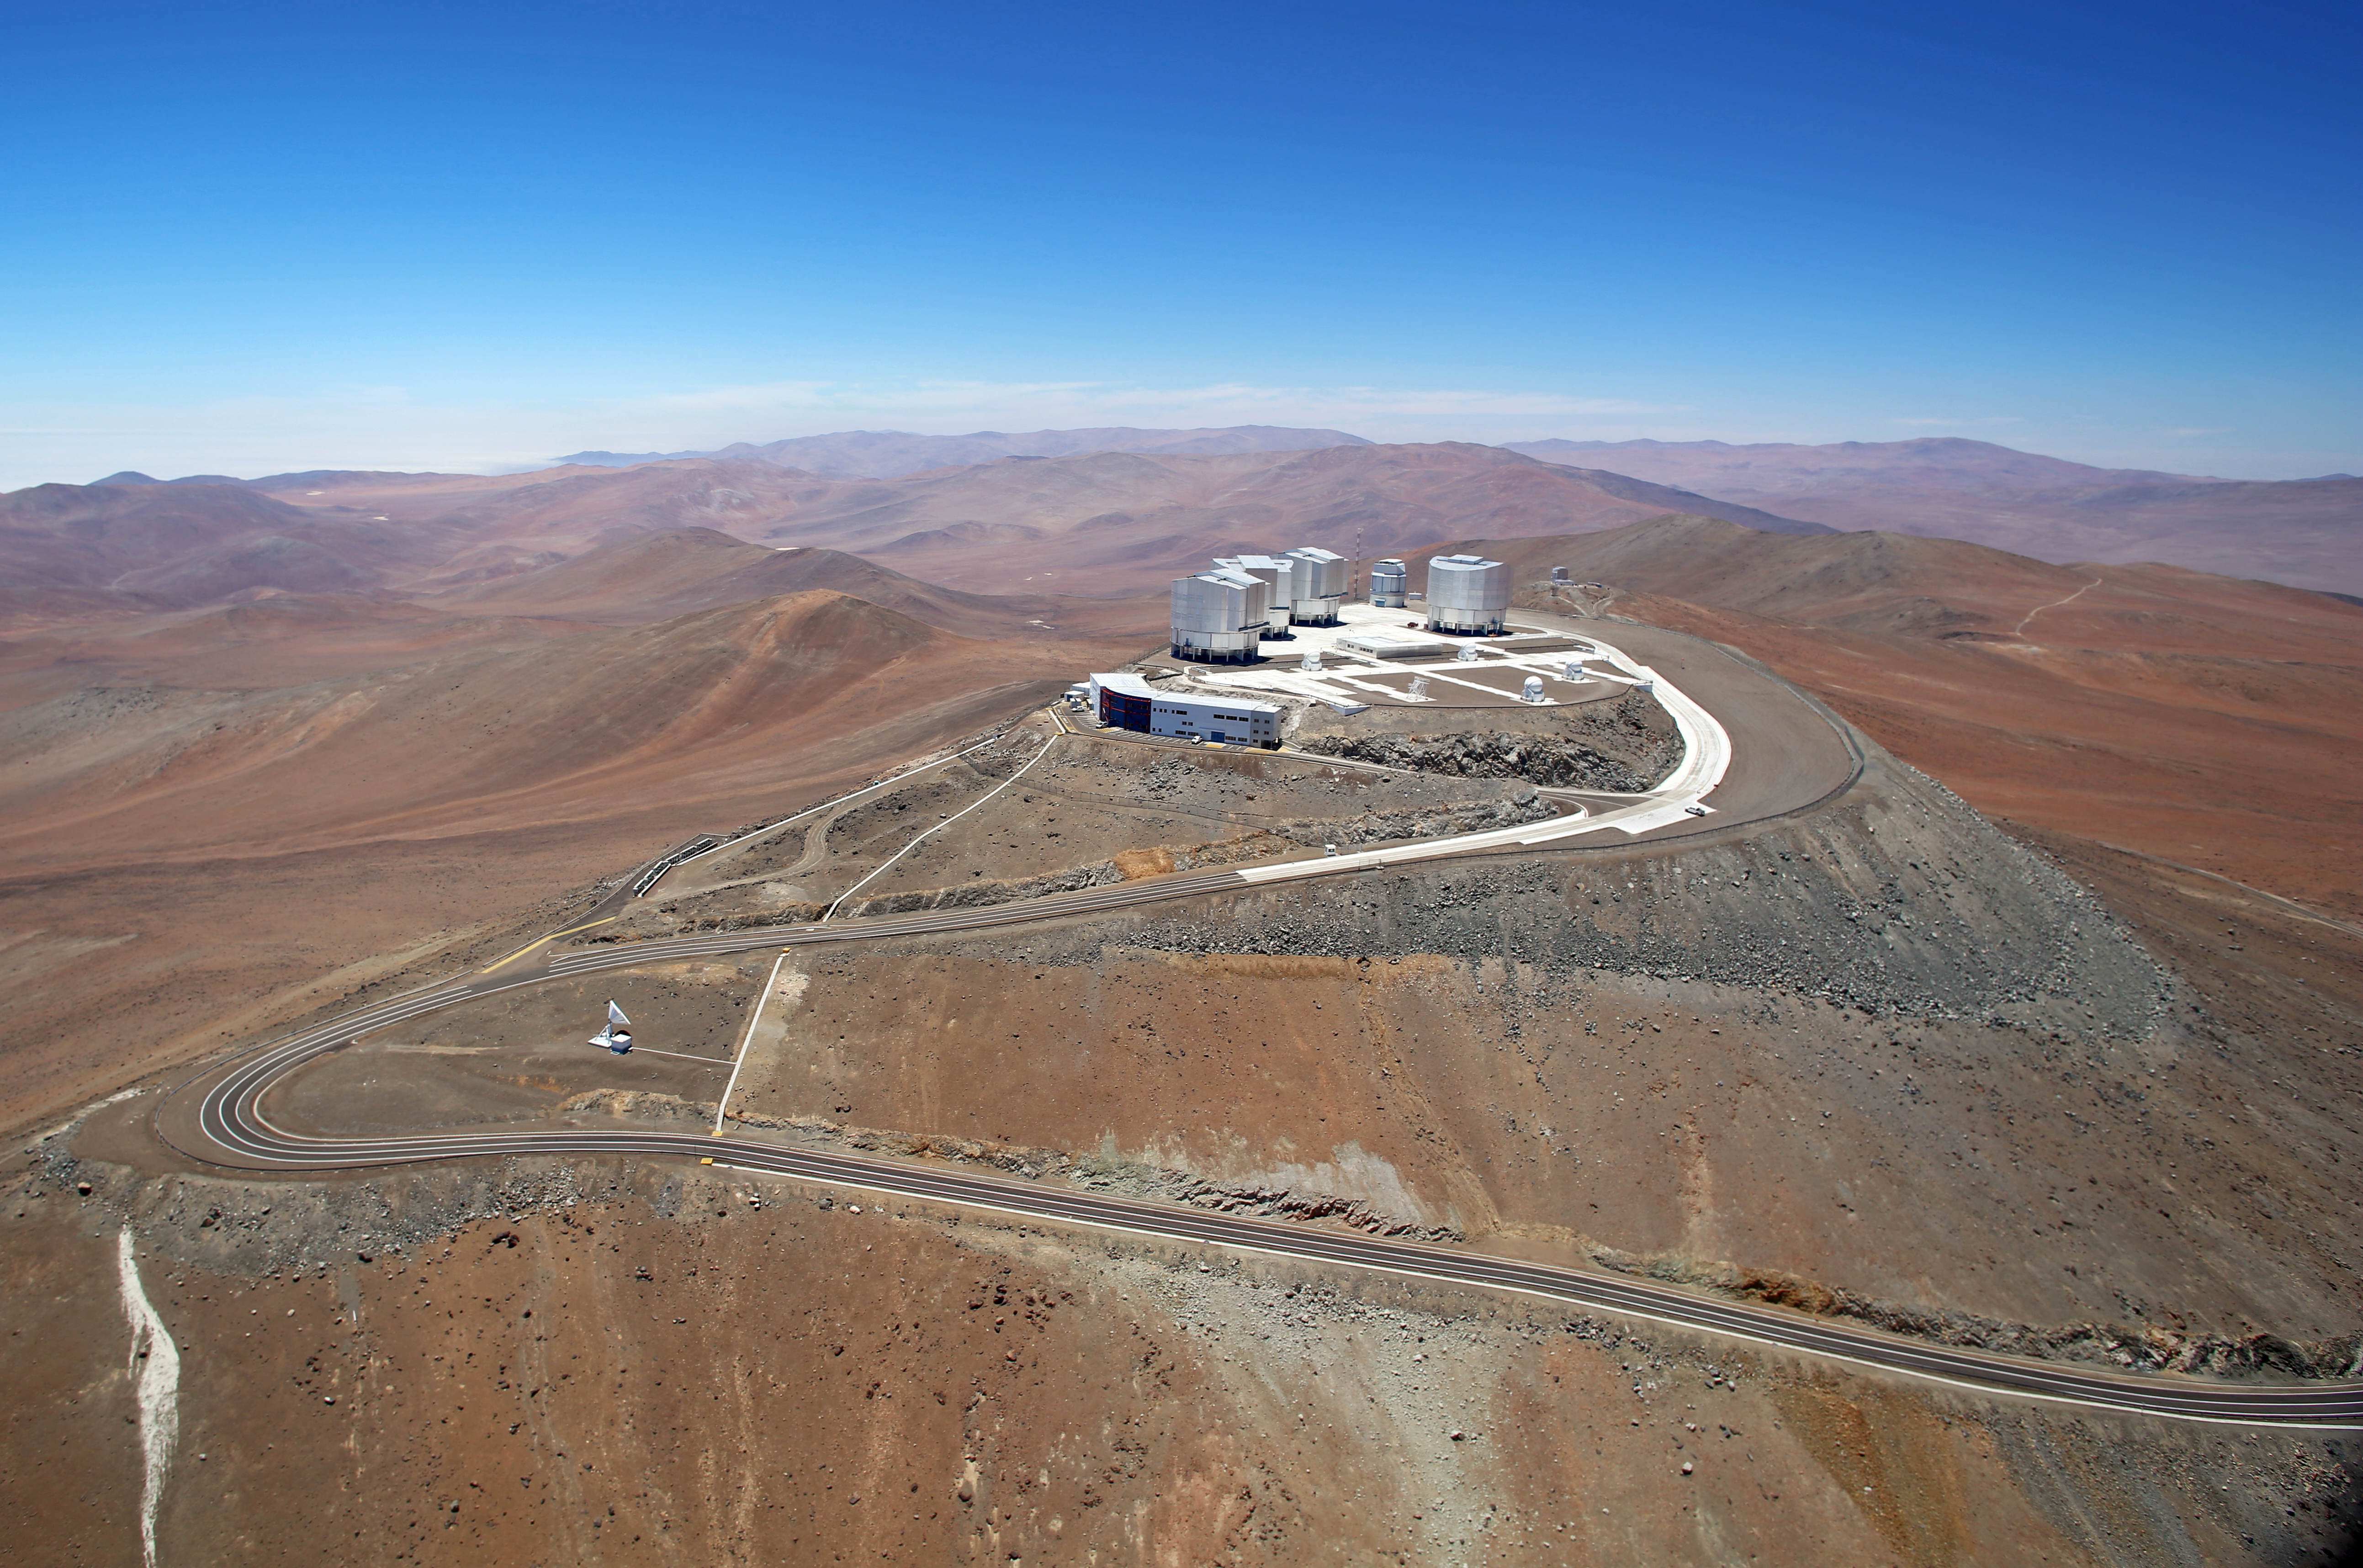

Very Large Telescope

This is a beautiful bird's eye view of the Very Large Telescope.

The VLT is a telescope on Cerro Paranal in the Atacama Desert of Northern Chile. The VLT consists of four individual telescopes, which are generally used separately but can be used together to achieve very high angular resolution.

The VLT is the most productive ground-based facility for astronomy, with only the Hubble Space Telescope generating more scientific papers among facilities operating at visible wavelengths. Among the pioneering observations carried out using the VLT are the first direct image of an exoplanet, the tracking of individual stars moving around the supermassive black hole at the centre of the Milky Way, and the observations of the afterglow of the furthest known gamma-ray burst.

Credit: Clem & Adri Bacri-Normier (wingsforscience.com)/ESO